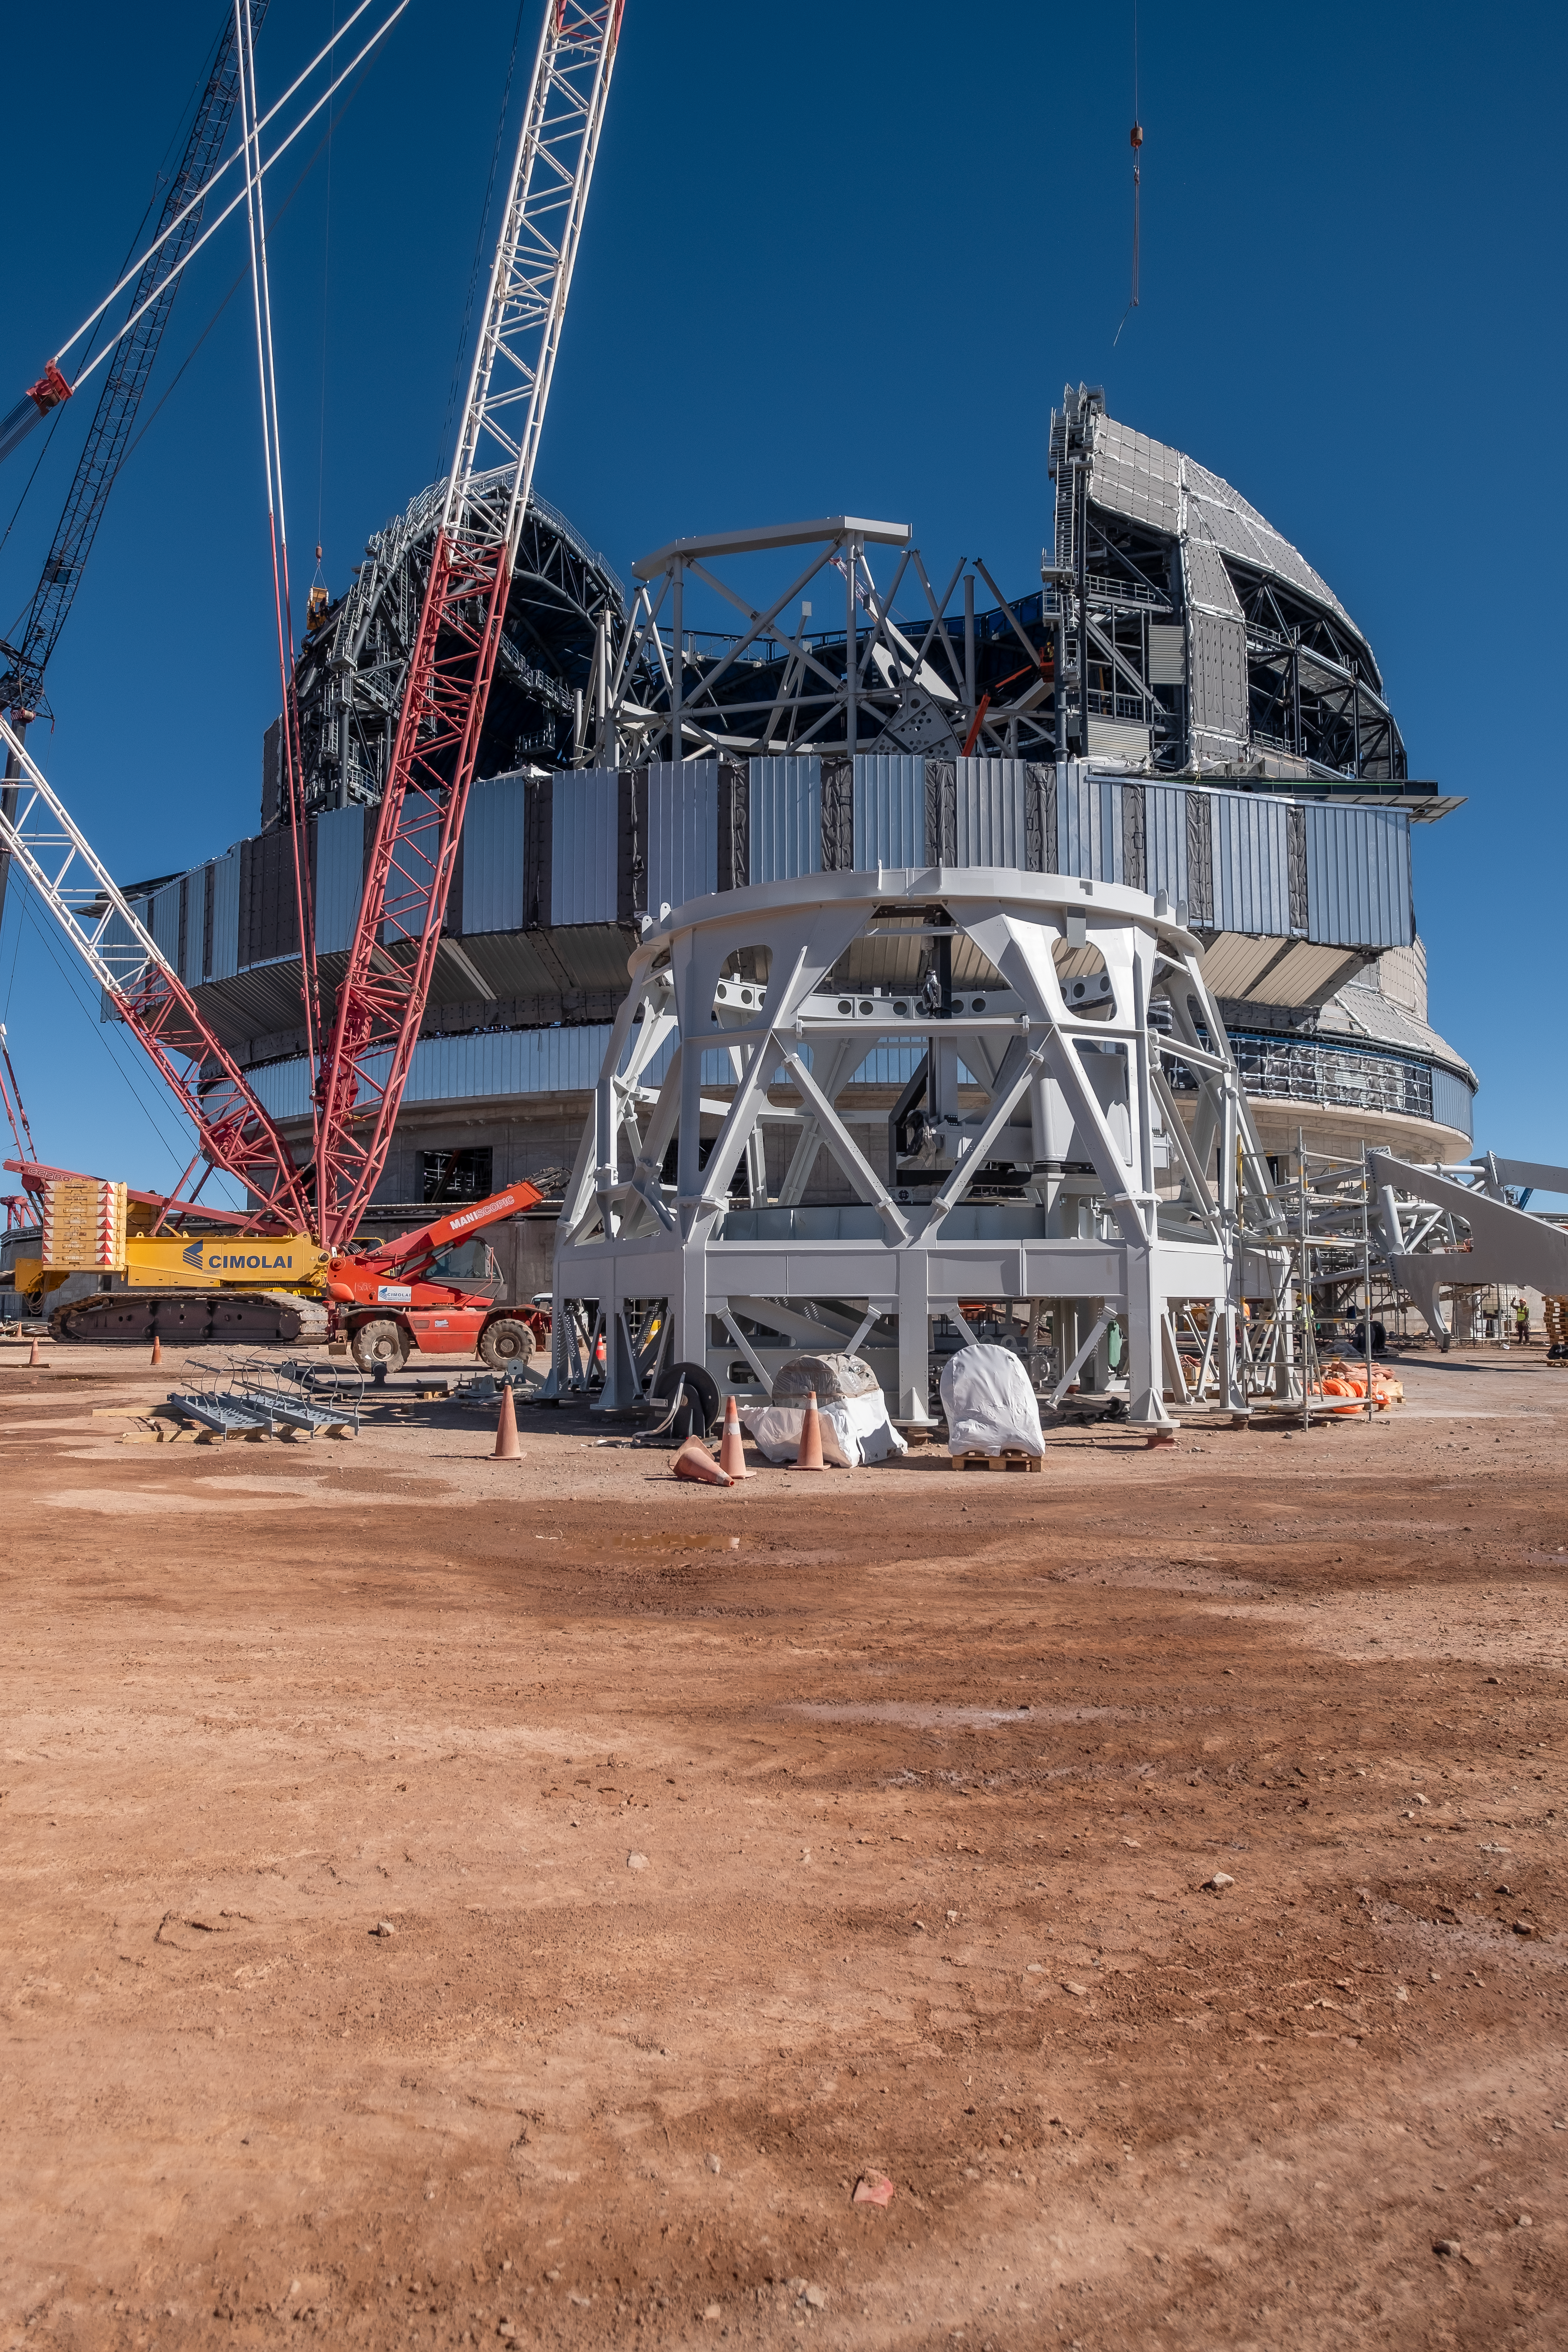

A base for a tower for the mirrors of the ELT

The Extremely Large Telescope (ELT) is famous for its gigantic 39-m main mirror, one of the biggest projects of the European Southern Observatory. However, the telescope also has 4 other mirrors that are located inside a central tower. The mirrors will correct for turbulences and direct the beams of light to the instruments. This picture depicts only the base of this central tower, and is already almost two-stores tall!

Credit: ESO/F. Carrasco